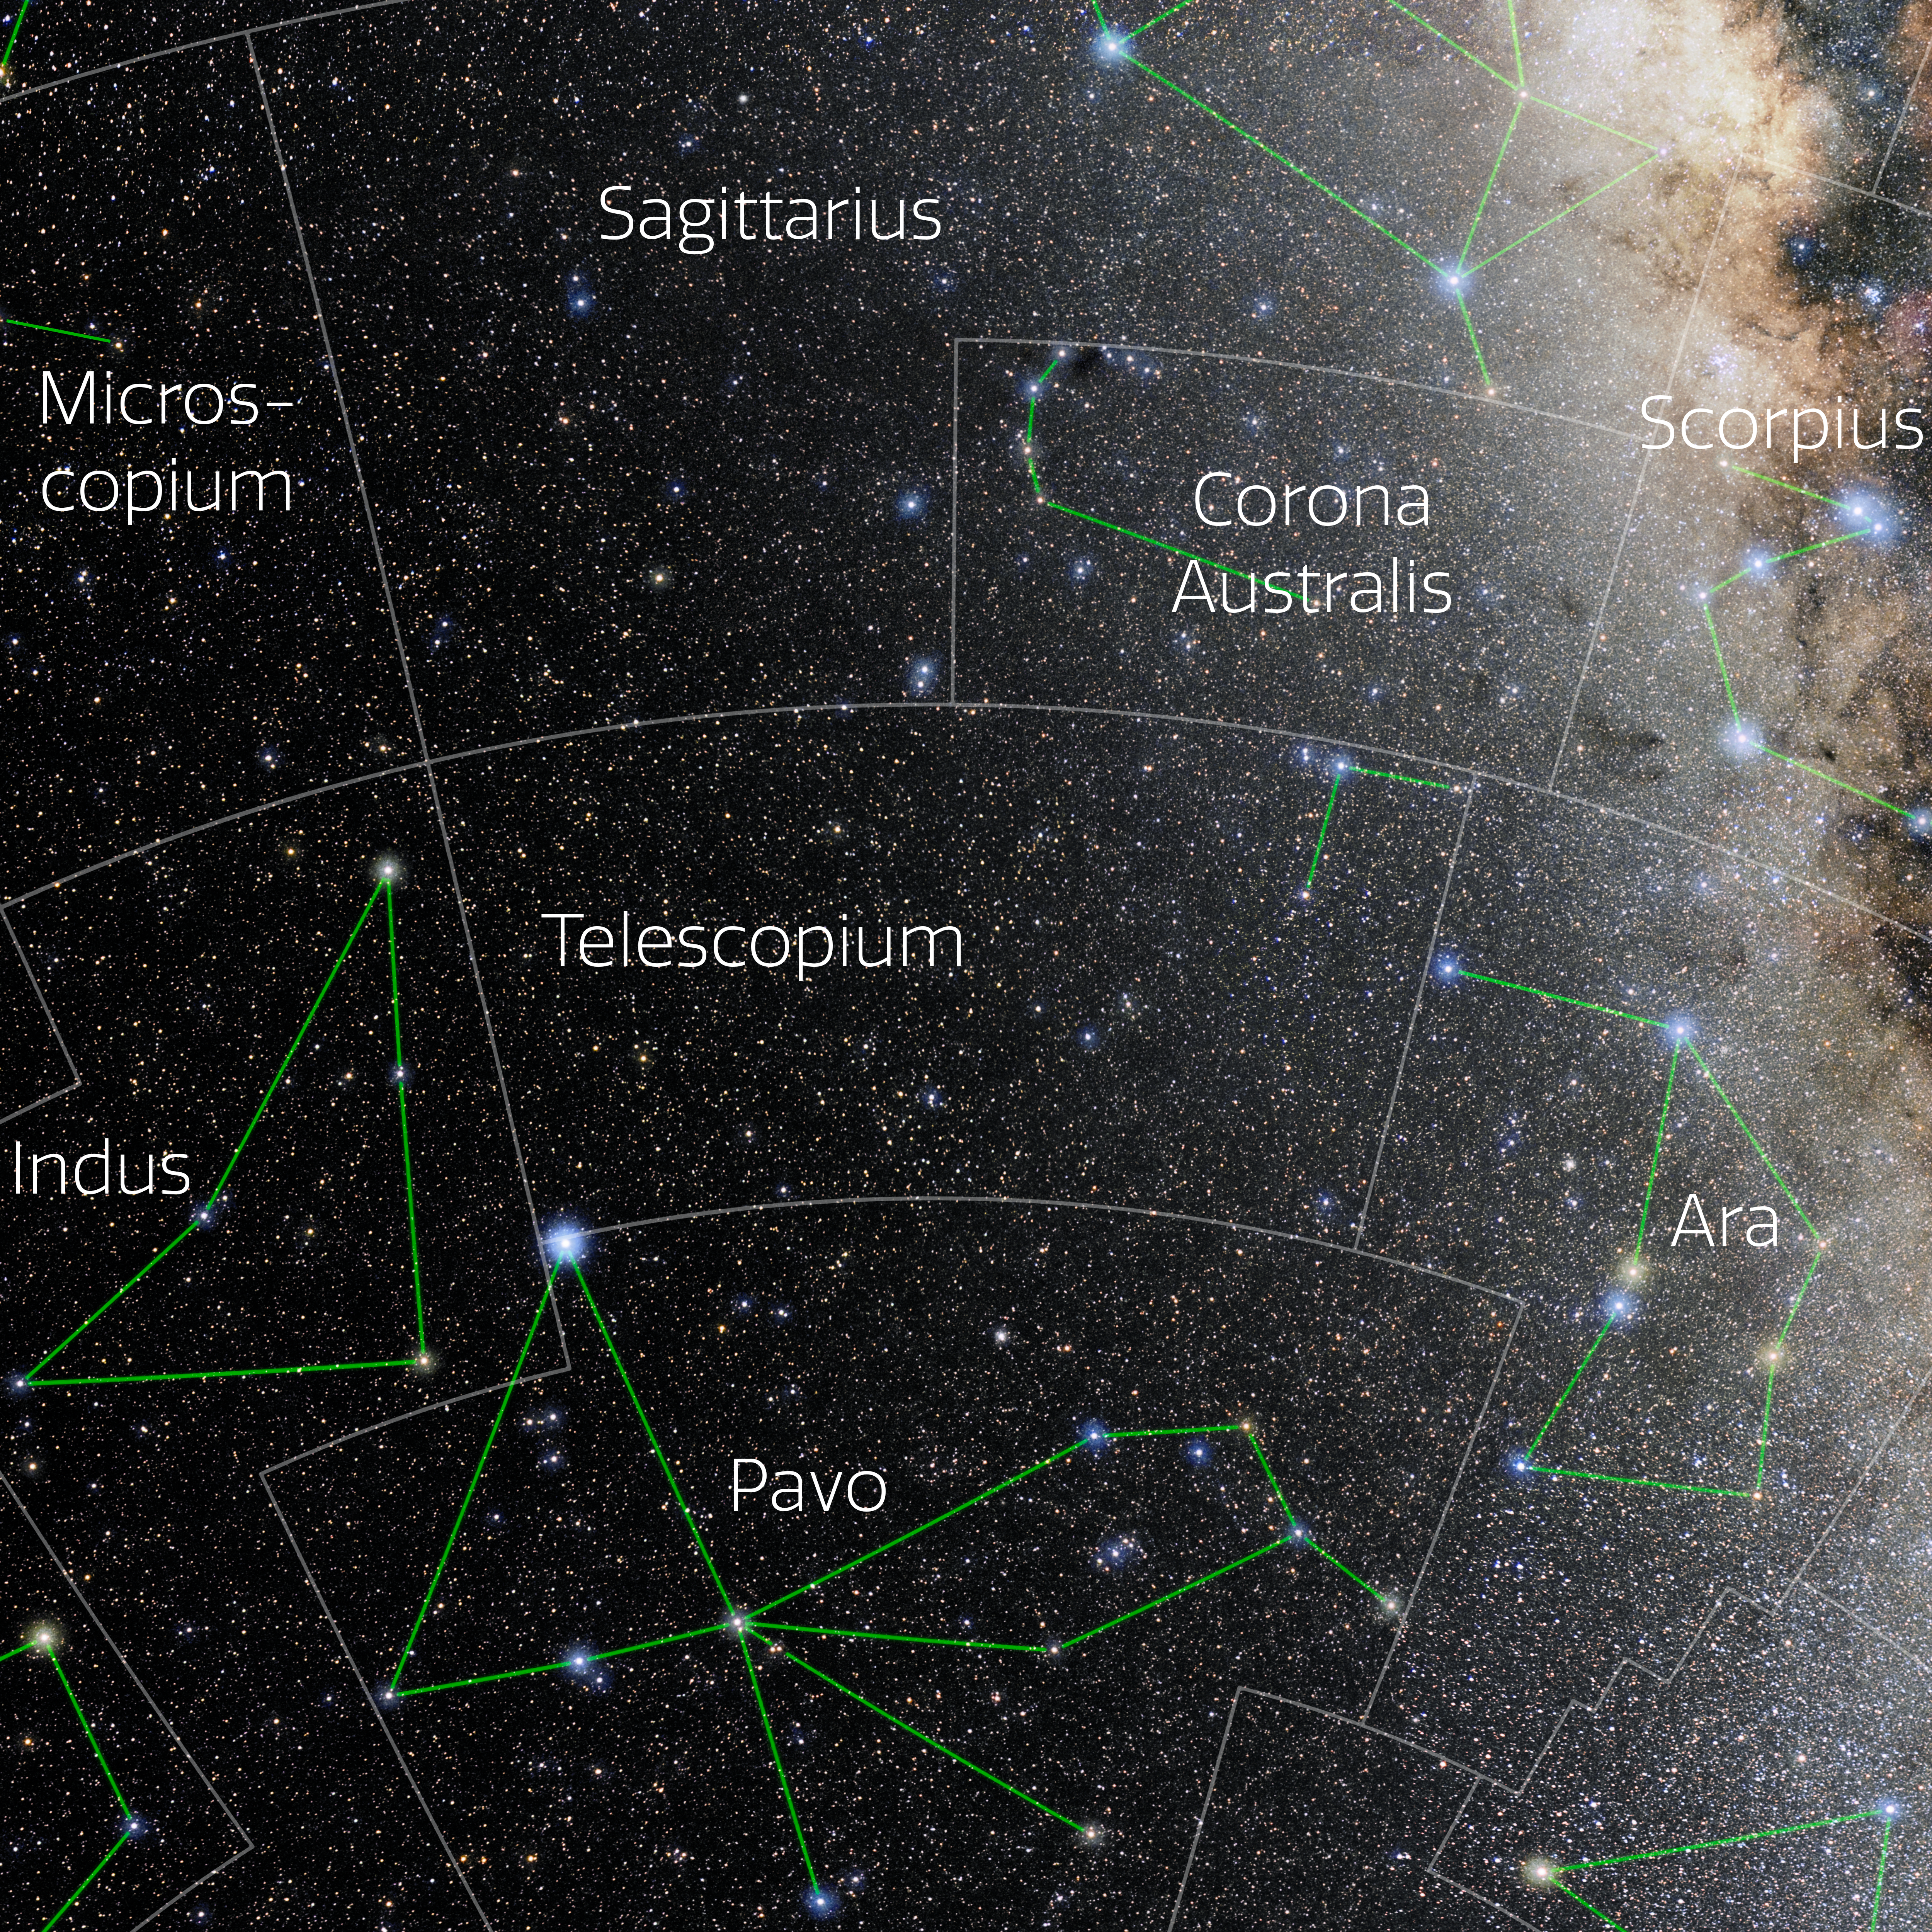

Telescopium (Annotated)

Photo of the constellation Telescopium with annotations from IAU and Sky & Telescope. Here is the non-annotated version.

Credit: E. Slawik/NOIRLab/NSF/AURA/M. Zamani